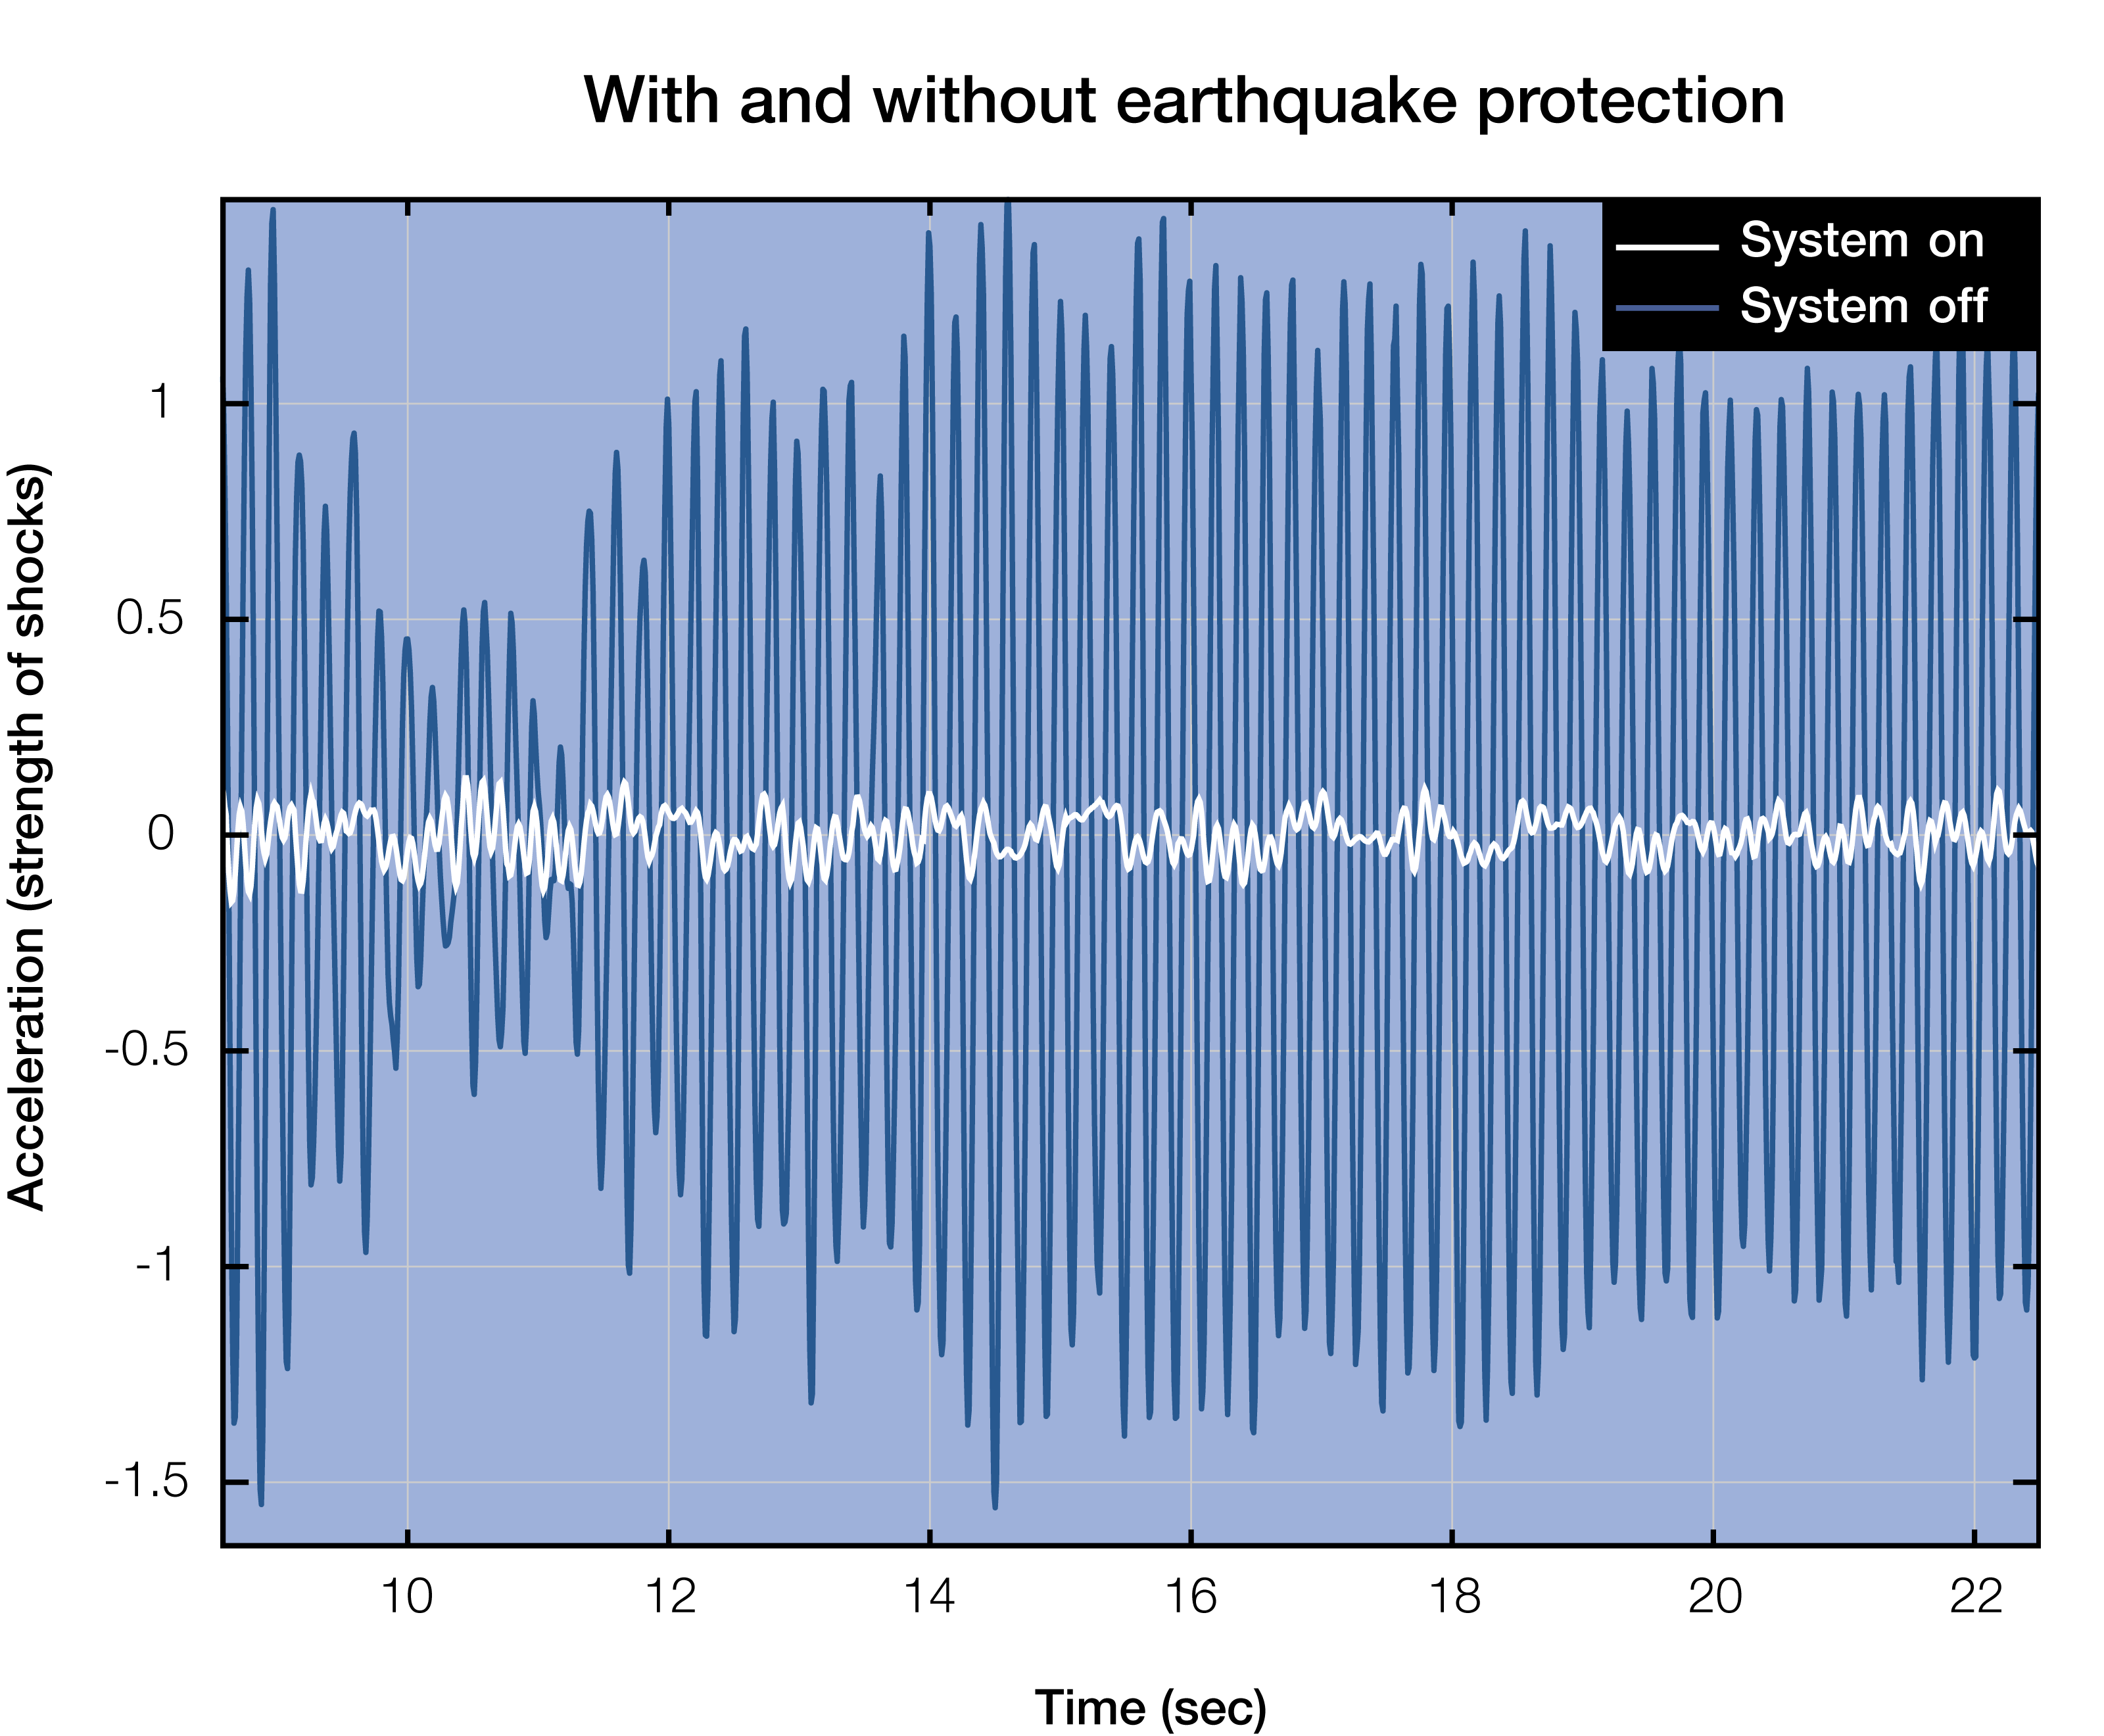

Seismic accelerations graph

Comparison of seismic accelerations on the primary mirror segments of the telescope with and without the proposed damping system. Read more on the ESO blog post "Protecting the Extremely Large Telescope from Earthquakes".

Credit: ESO